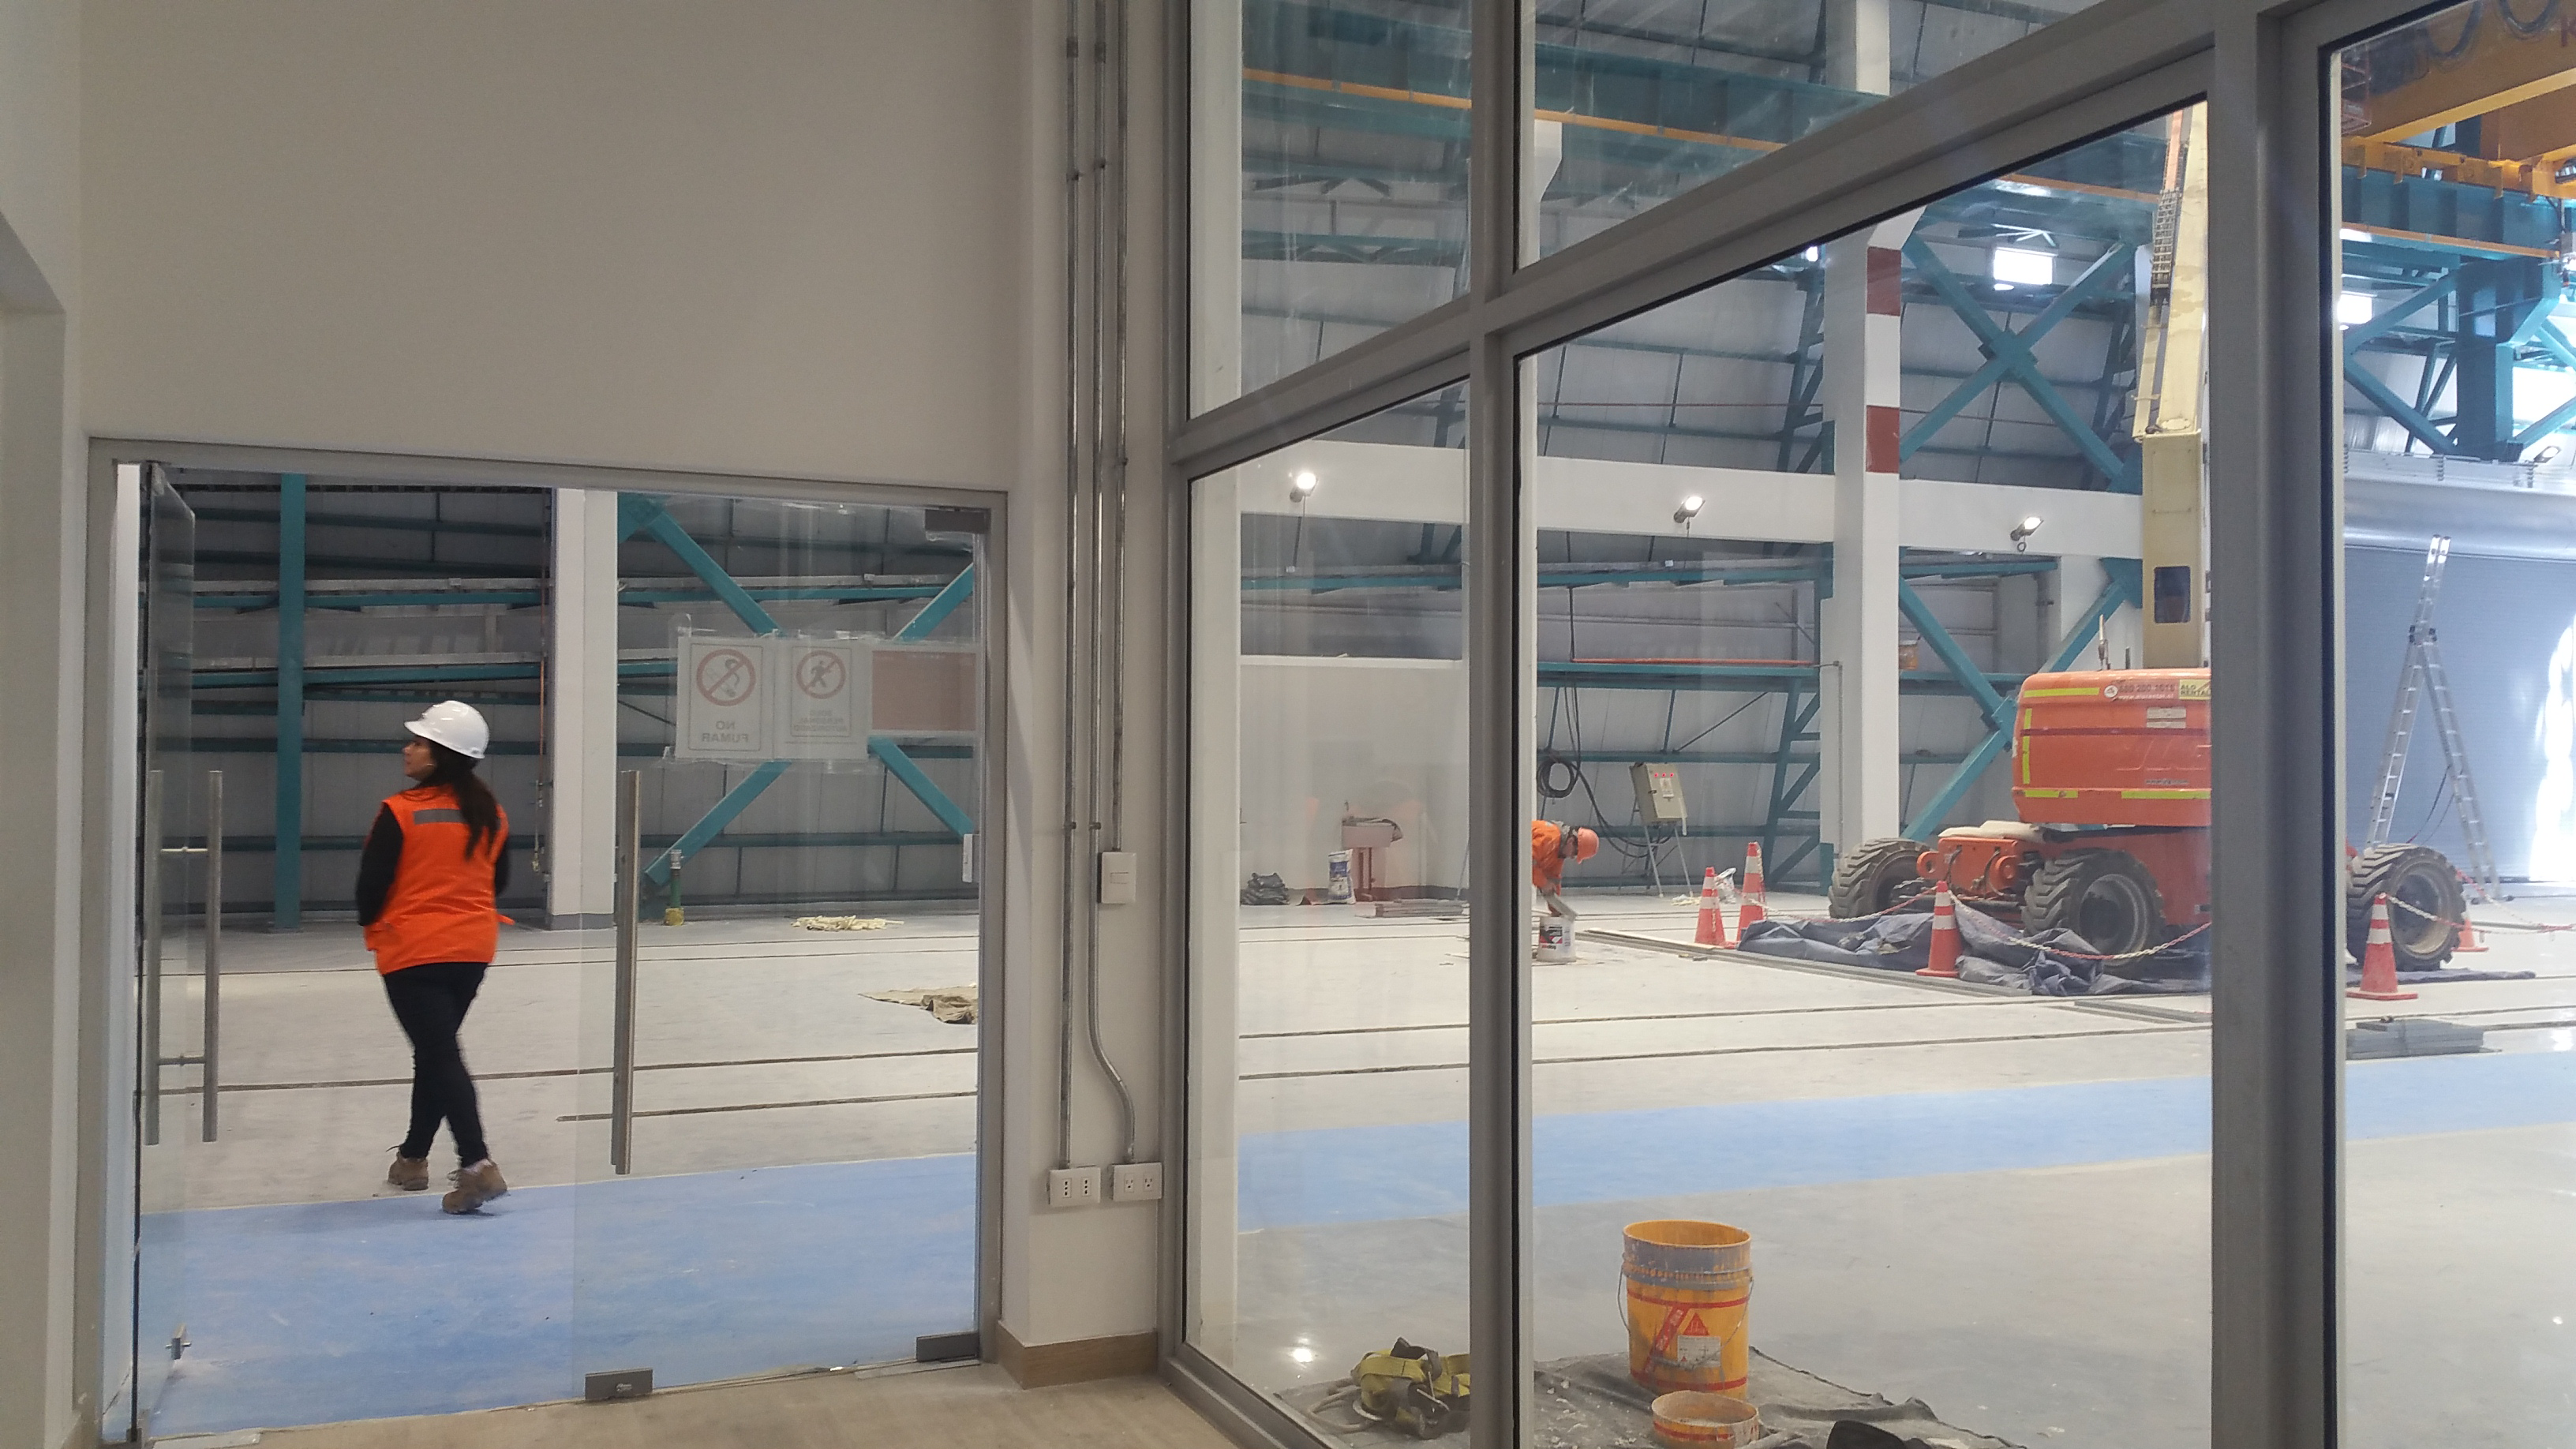

Summit Facility Third Floor Landing

The third floor landing, accessed from the elevator or stairs, provides a view of the service and maintenance floor where the camera maintenance area is visible as well as the coating and washing area. Senior Site Administrator Carol Chirino has already passed through the glass doors, and now she is approaching the area where the coating chamber will be installed later this year.

Credit: Rubin Observatory/NSF/AURA